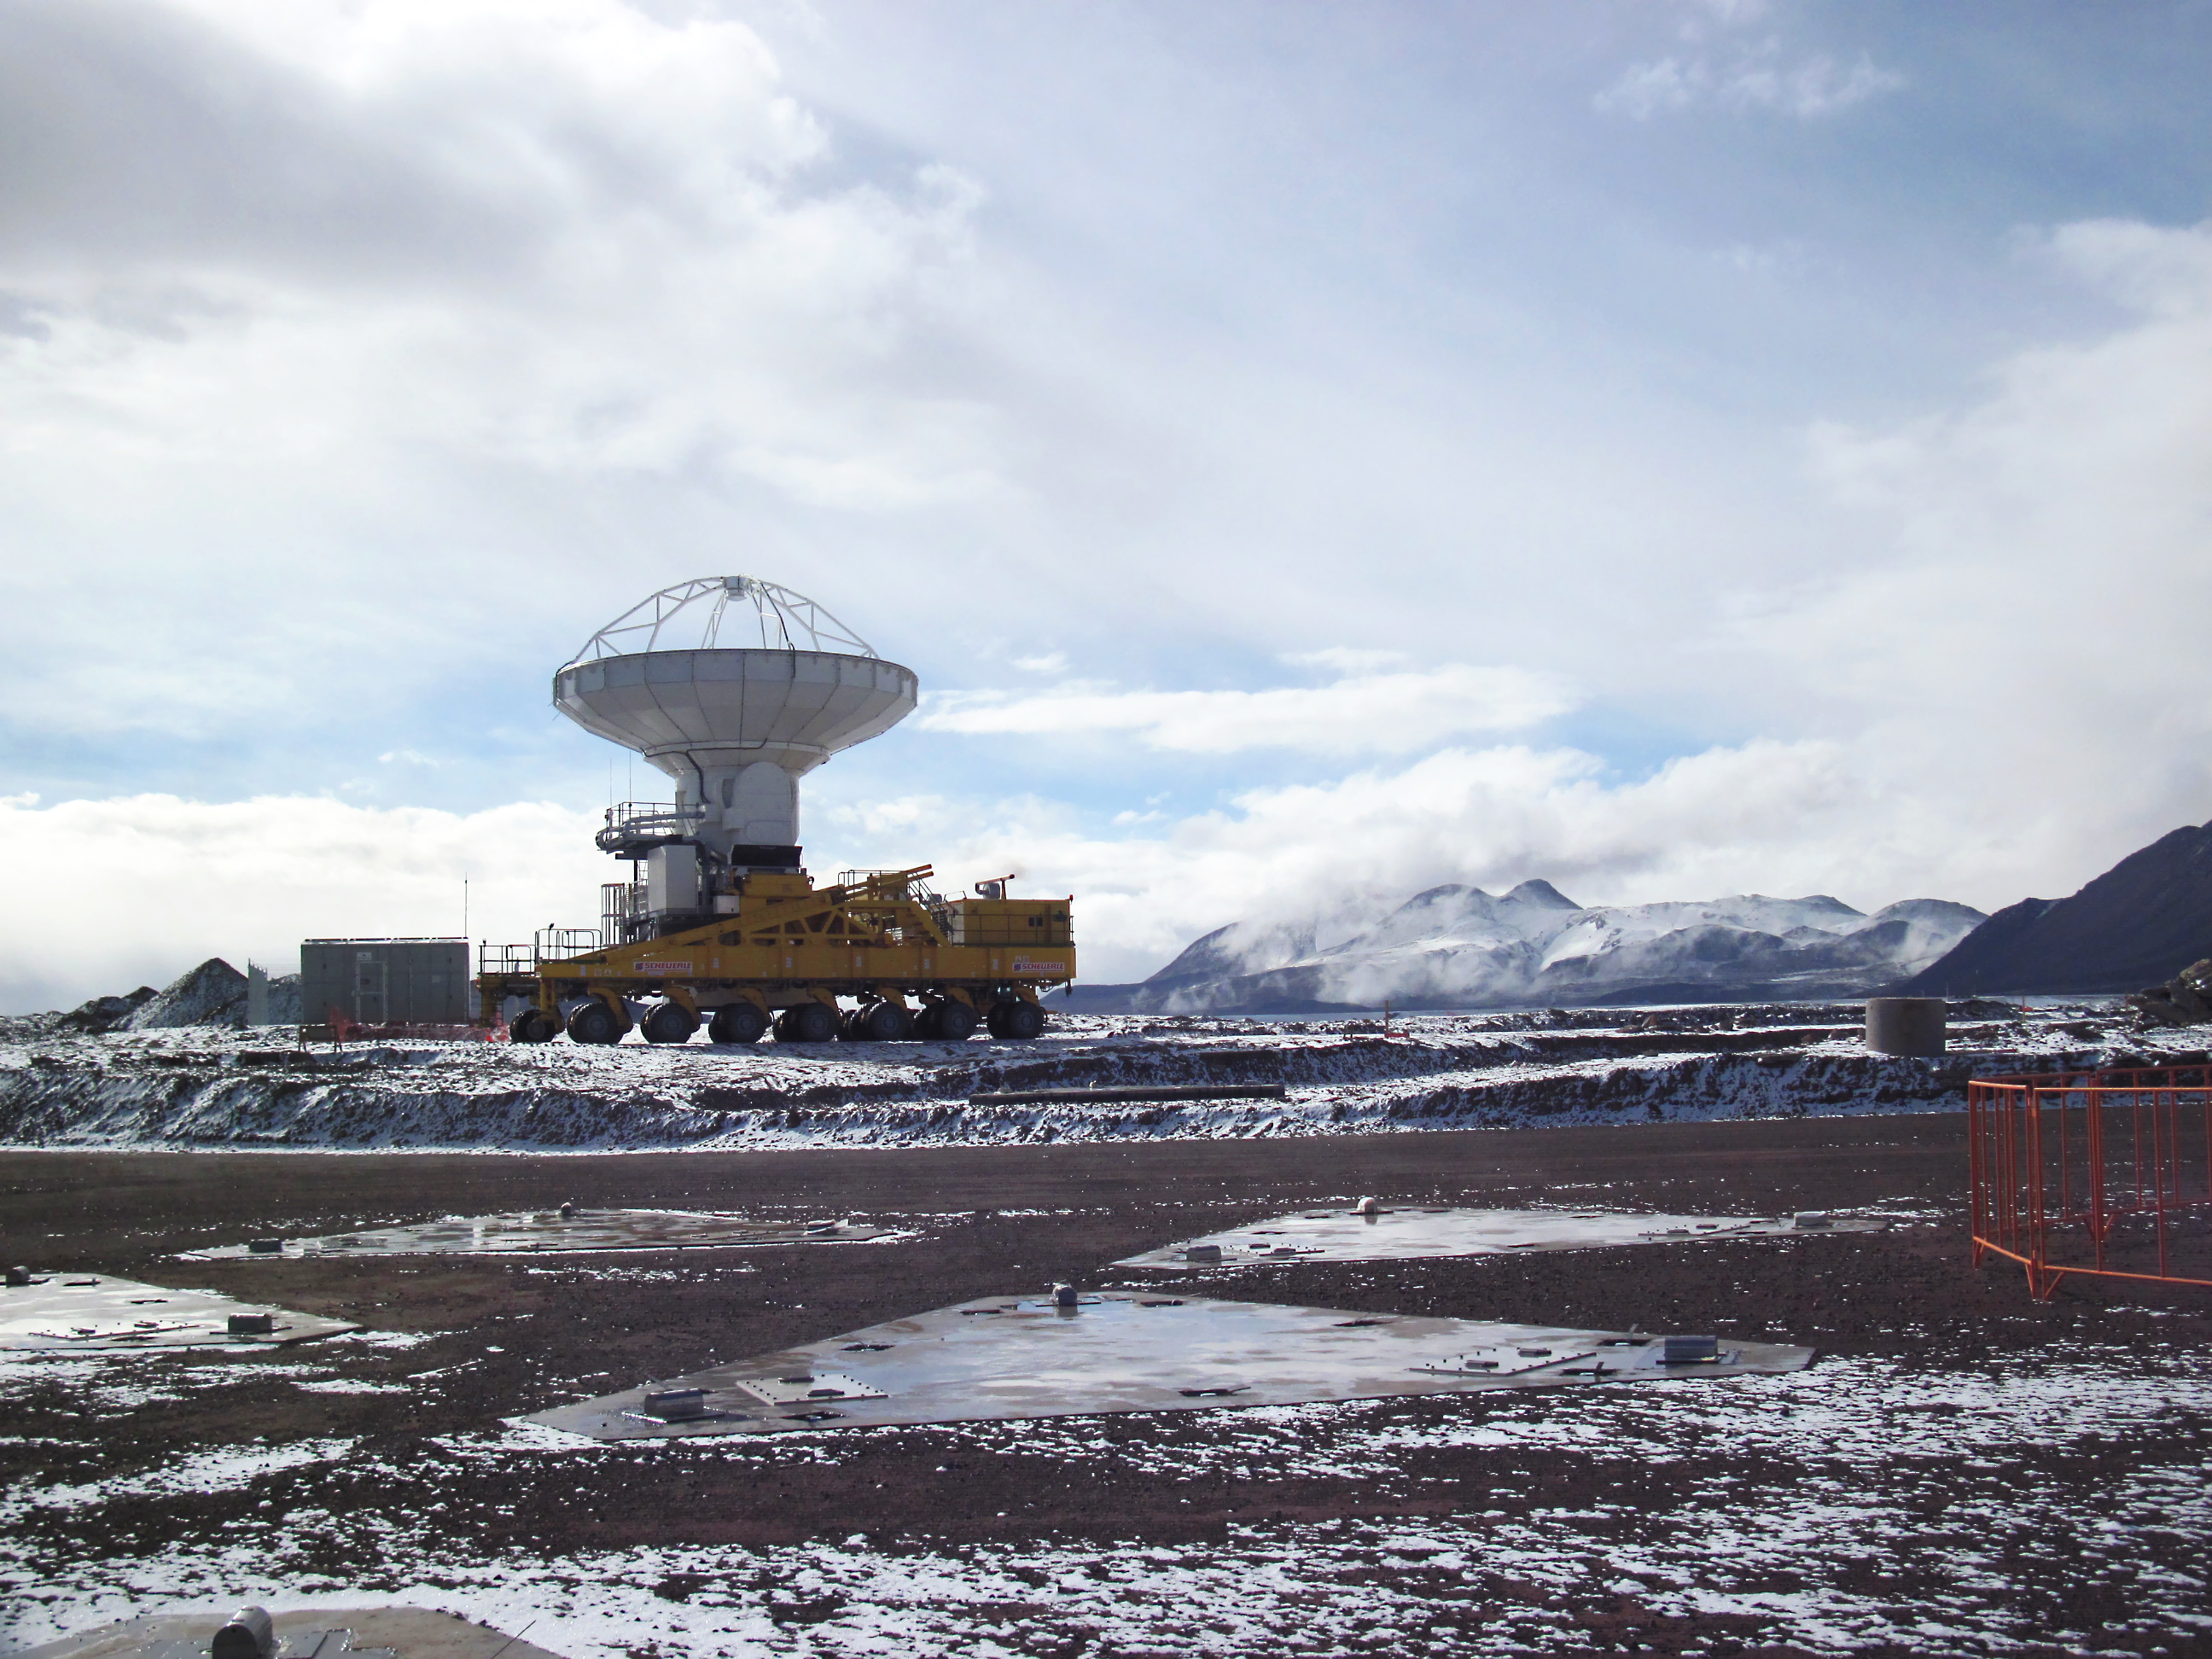

Snow visits the ALMA Site

At 5000 metres above sea level, on the Chajnantor plateau, one of the giant ALMA antenna transporters contemplates an unexpected sight — a delicate dusting of snow. Although snow is a very rare event at this extremely arid site it is occasionally a consequence of the so called “Altiplanic winter”. This image was taken on 30 April 2010. The ALMA transporters are two giant custom-built vehicles, specially designed to move the antennas across the Chajnantor plateau, allowing different configurations of the array. Since late 2009, there have been three antennas at 5000 metres.

Credit: ALMA (ESO/NAOJ/NRAO)